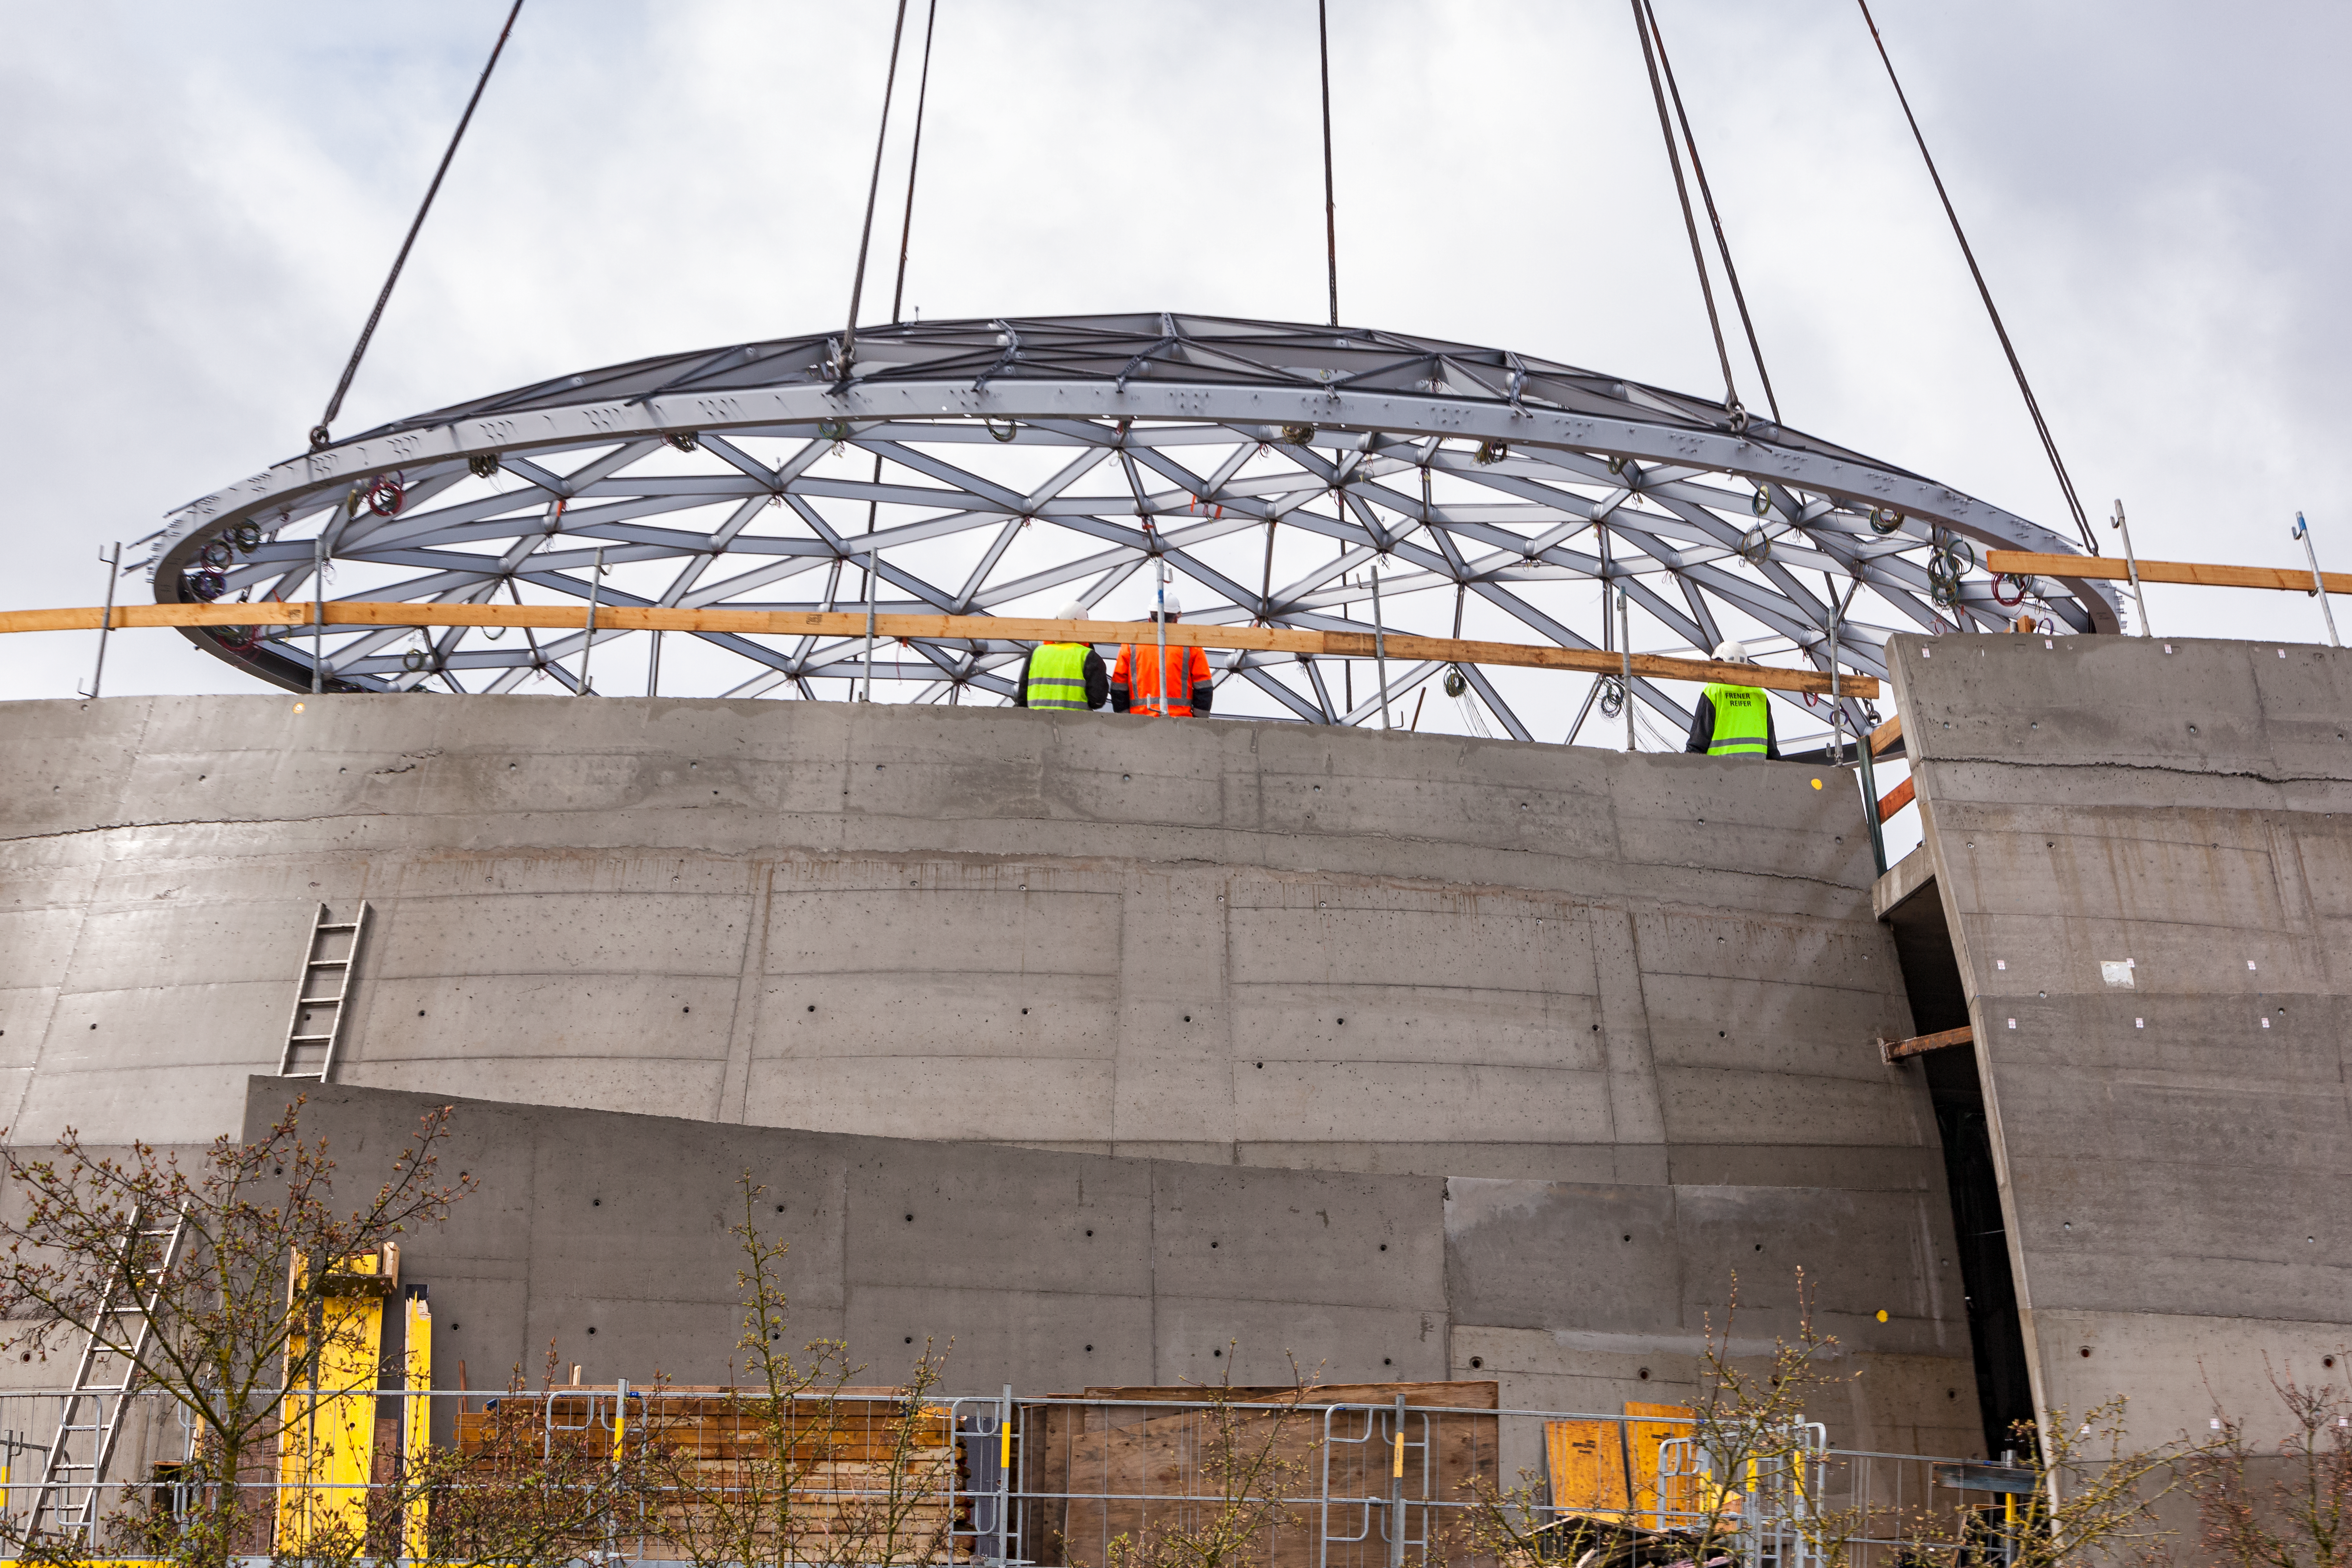

The final few metres

The magnificent Star-roof is lowered into place on the ESO Supernova Planetarium & Visitor Centre. Another major milestone in the construction of this innovative building is passed successfully.

Credit: ESO